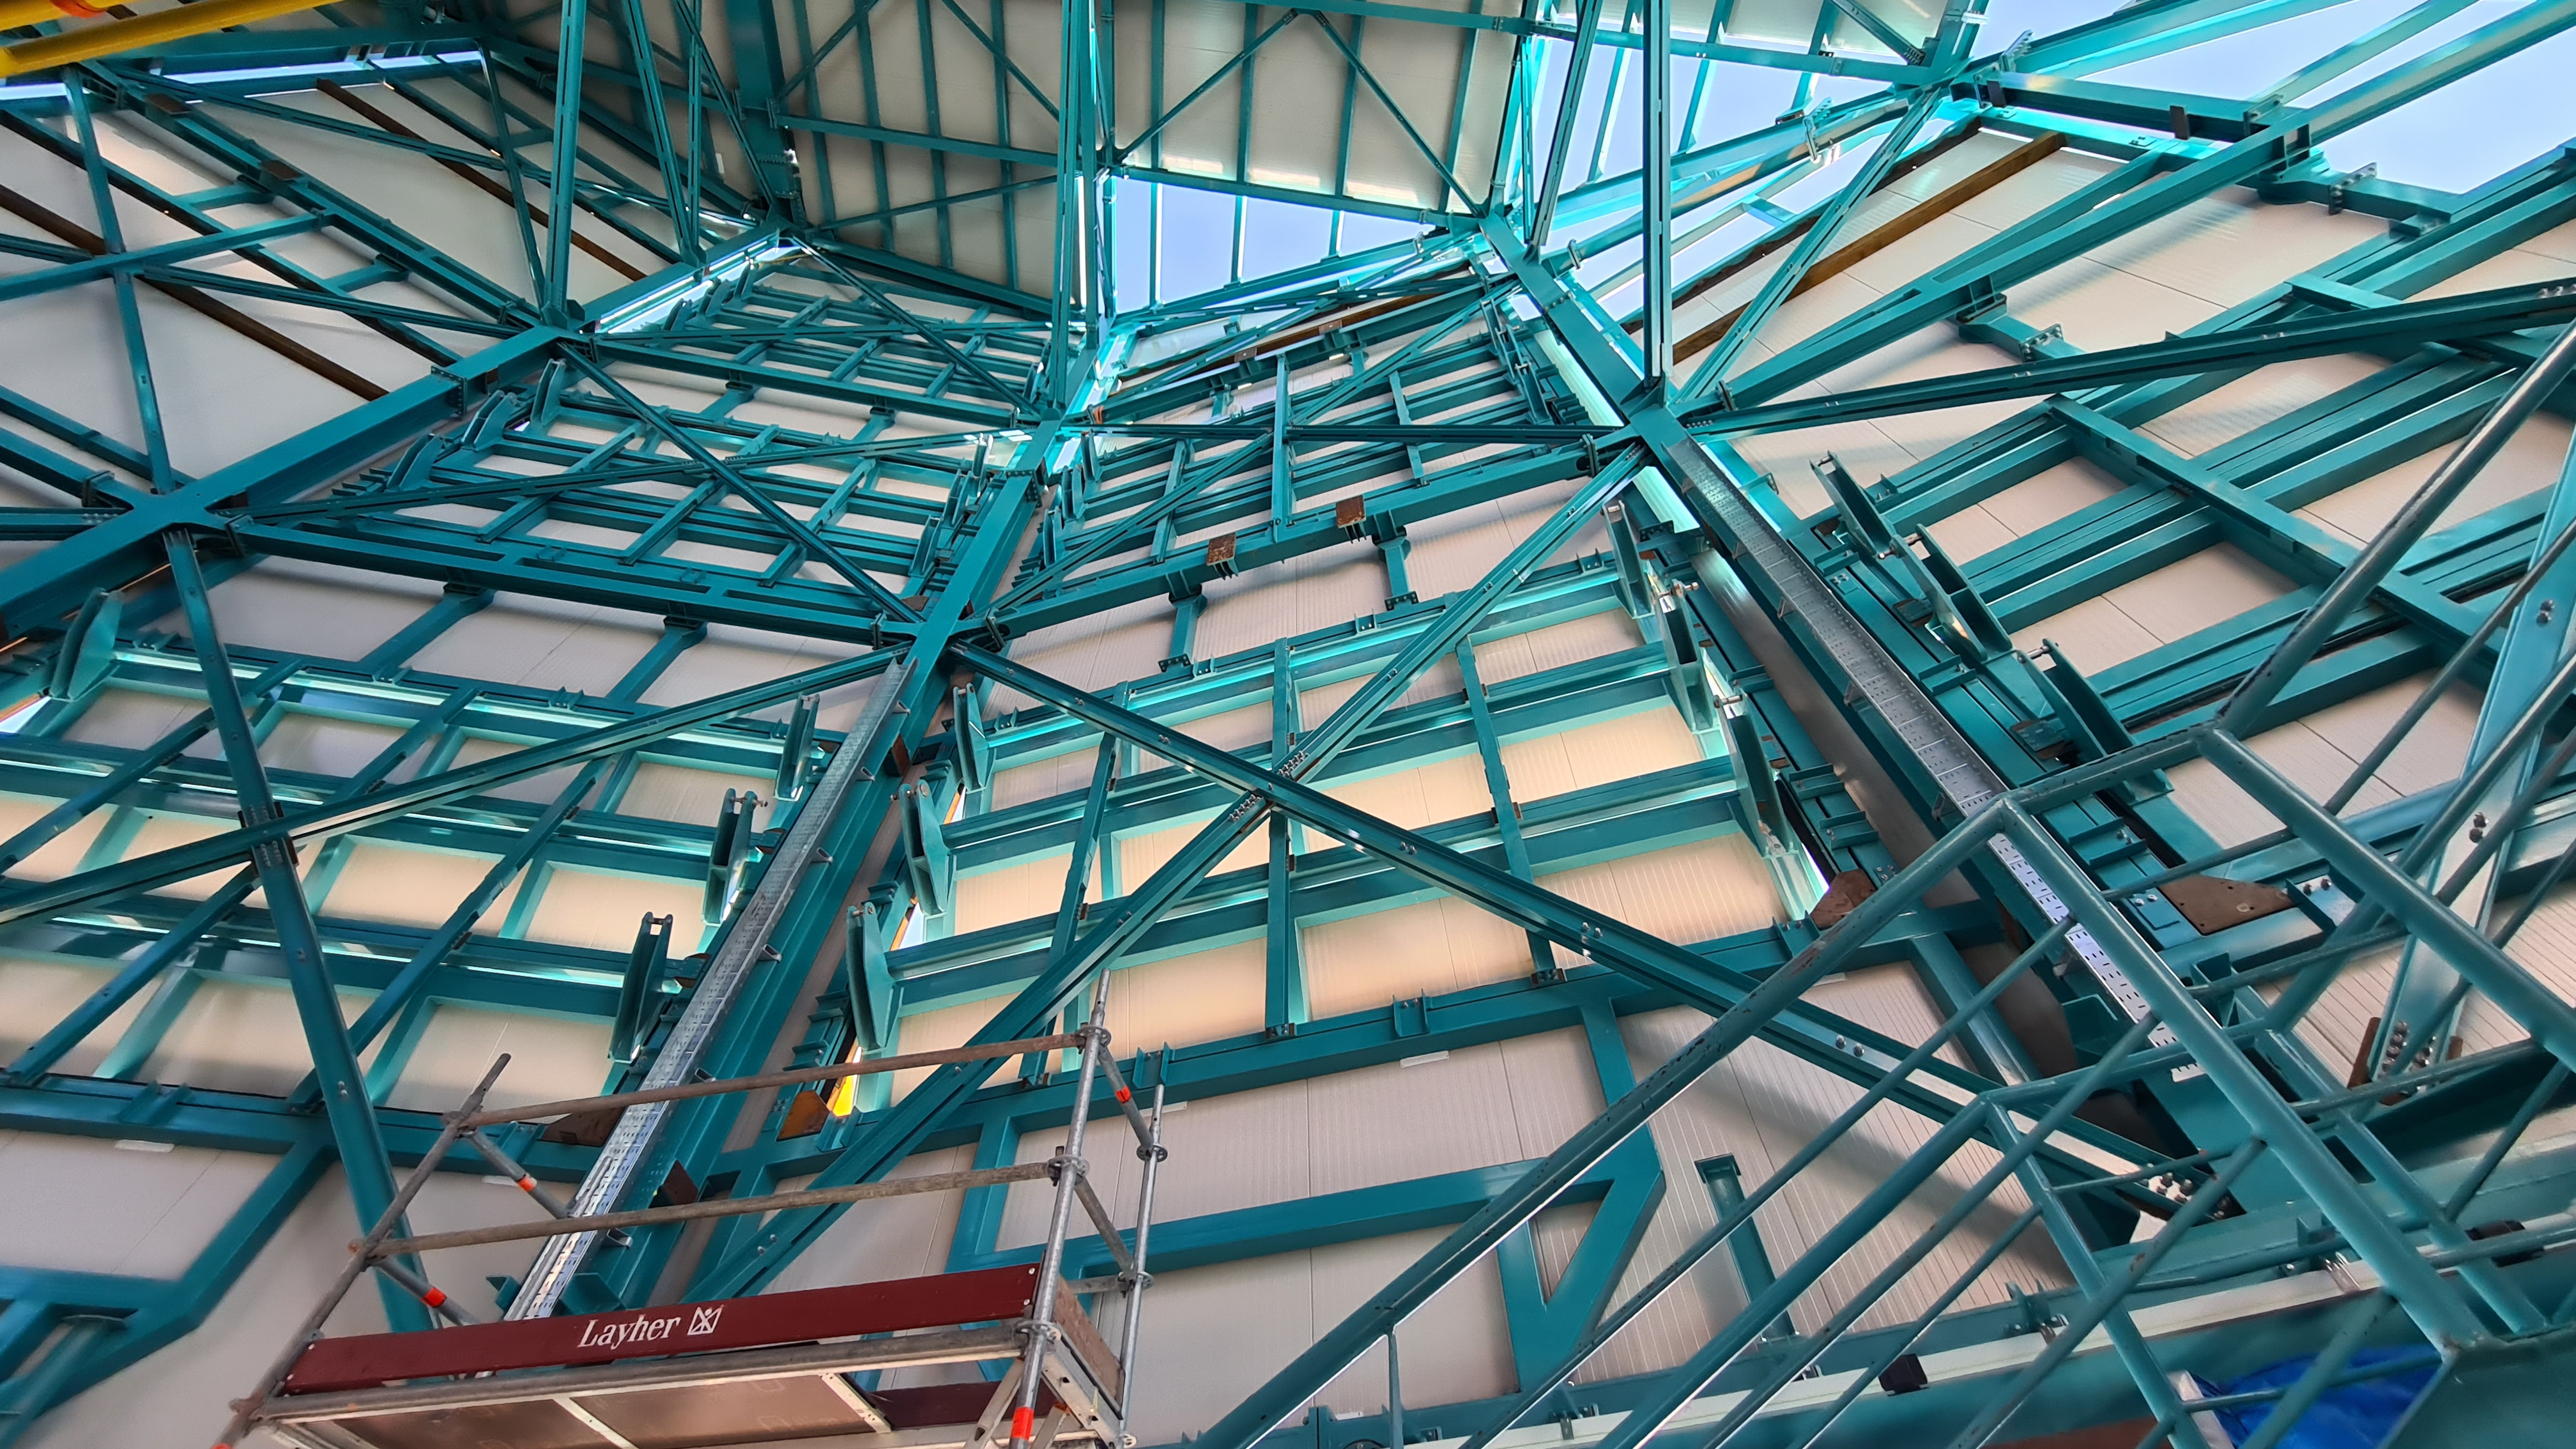

Summit Inspection May 26, 2020

A regular inspection of the Cerro Pachón construction site took place on May 26th. This visit included more work on the Dome and a detailed inspection of Telescope Mount Assembly (TMA) stored materials, as requested by TMA vendor Asturfeito.

Credit: Rubin Observatory/NSF/AURA